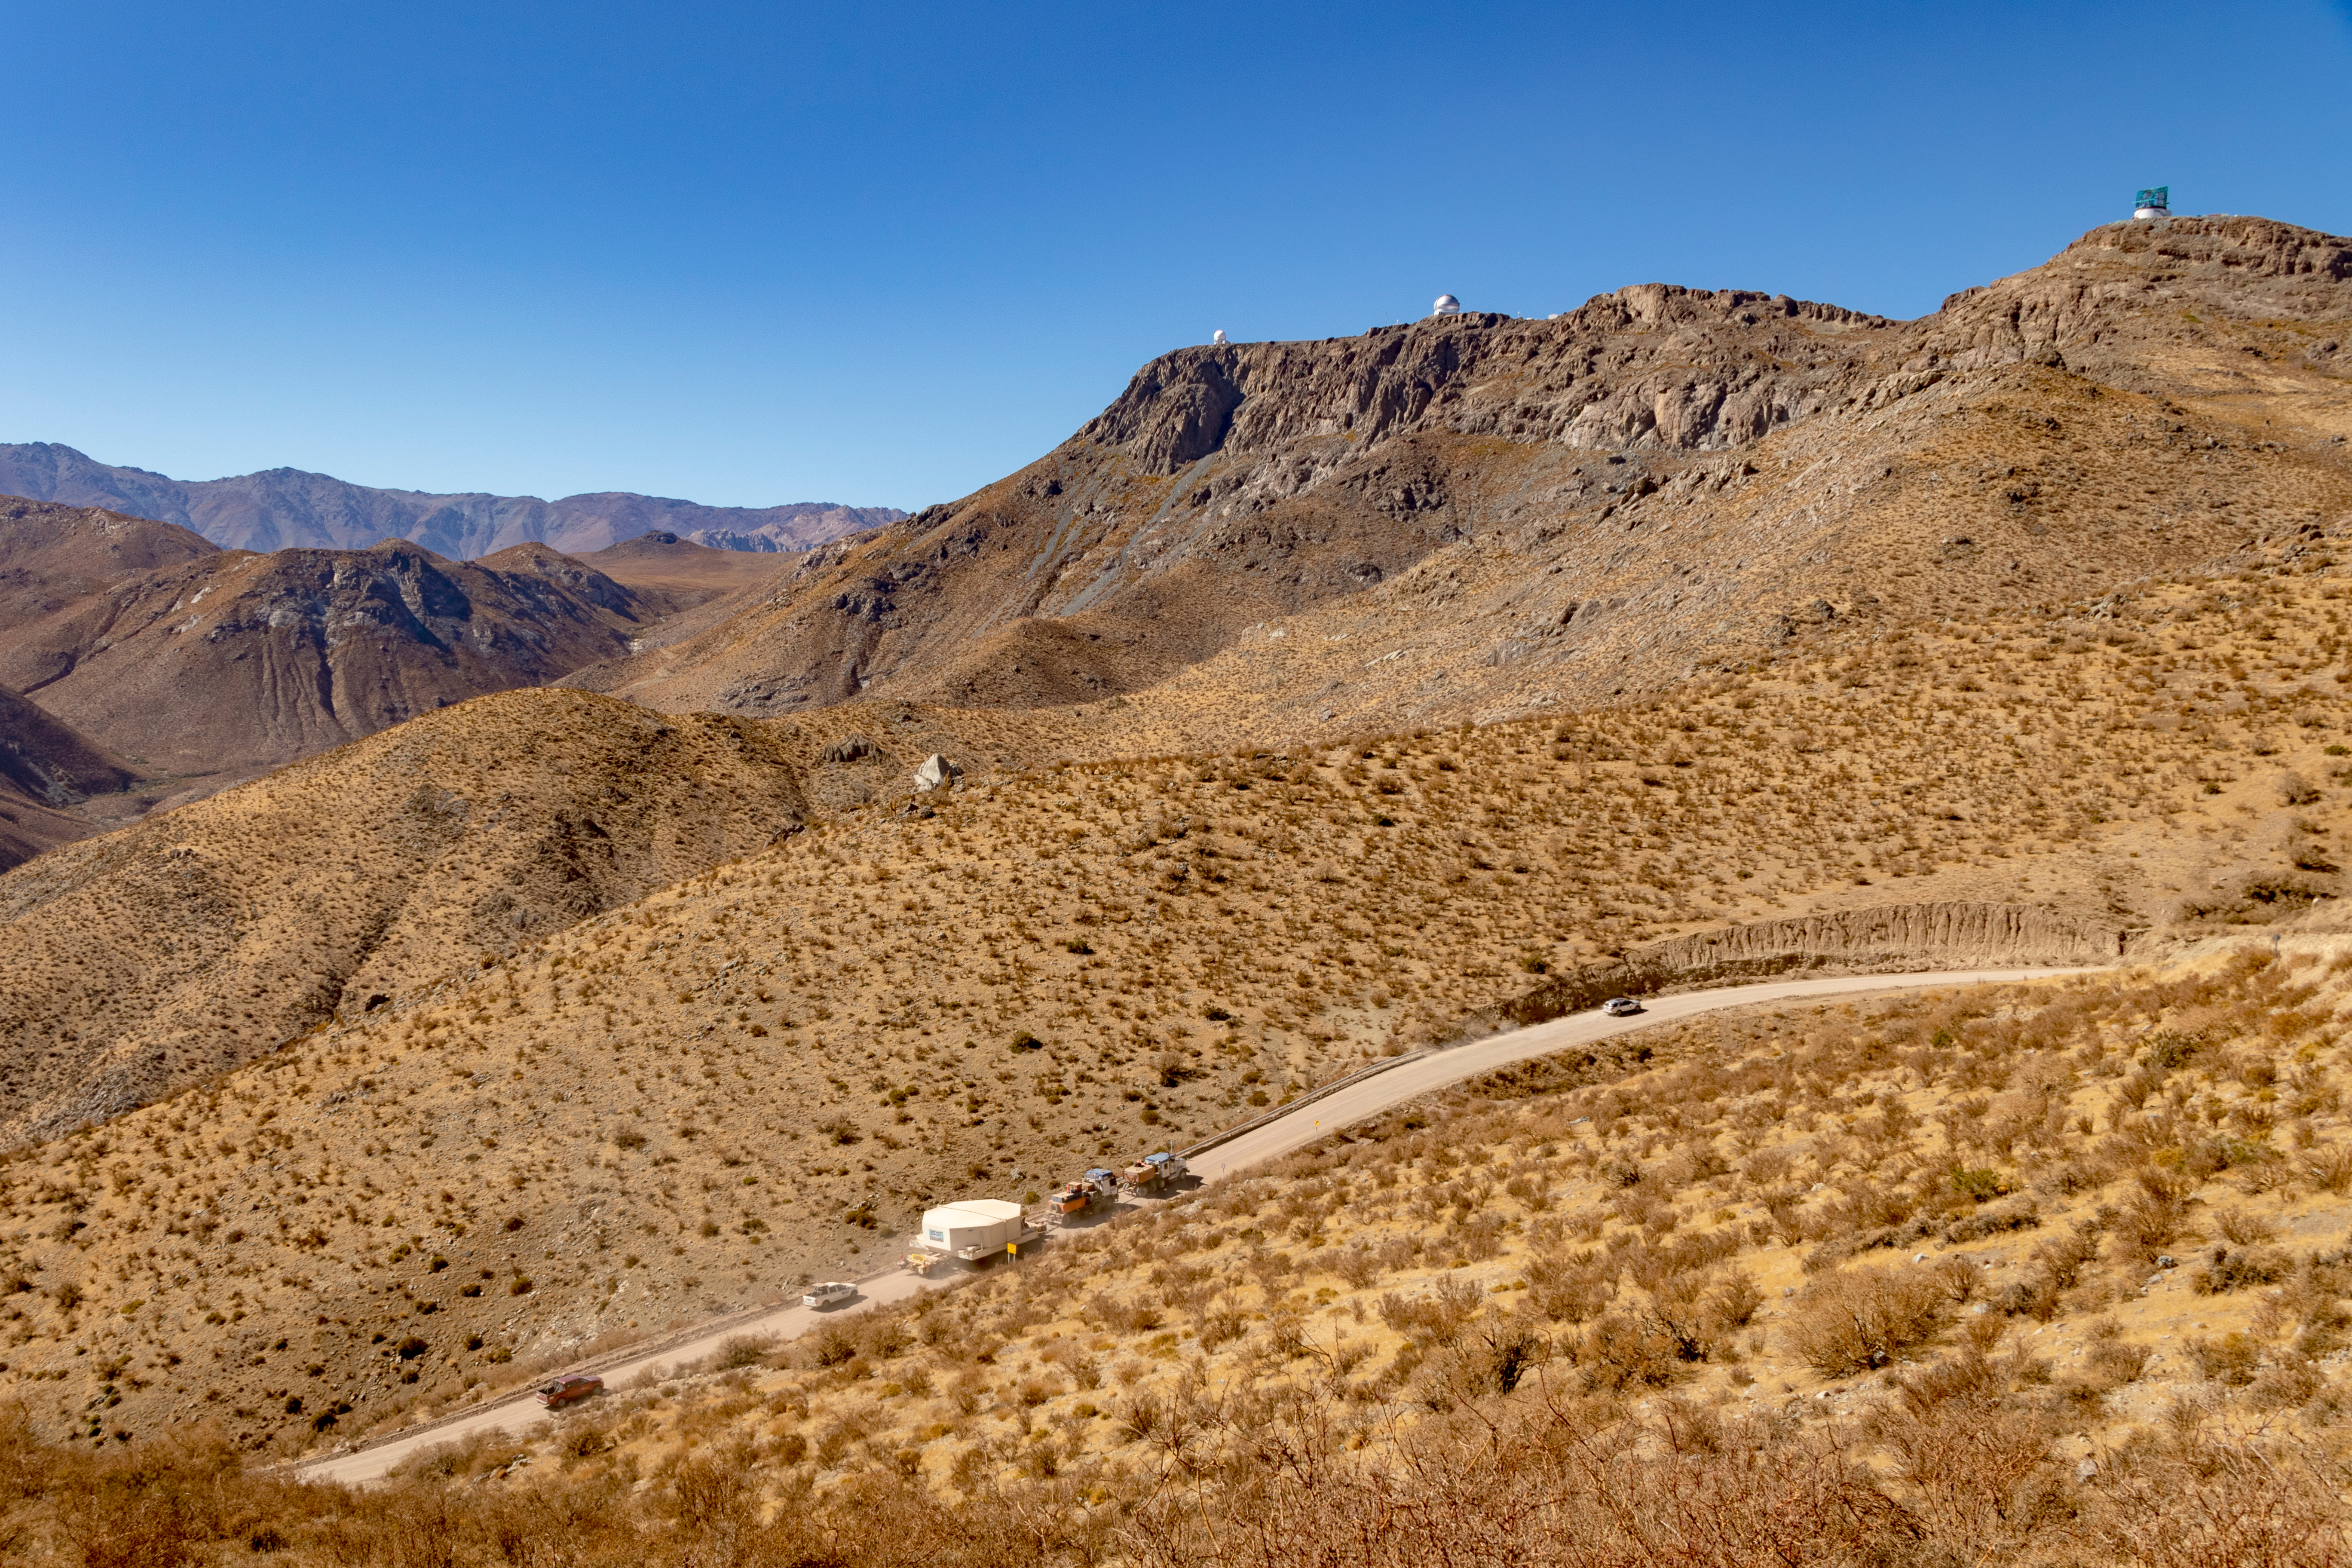

M1M3 Transported to the Summit

The LSST Primary/Tertiary Mirror (M1M3) arrived in the port of Coquimbo on May 7, and was transported to the LSST summit facility building over the next several days. It arrived on the summit on May 11, 2019.

Credit: Rubin Observatory/NSF/AURA